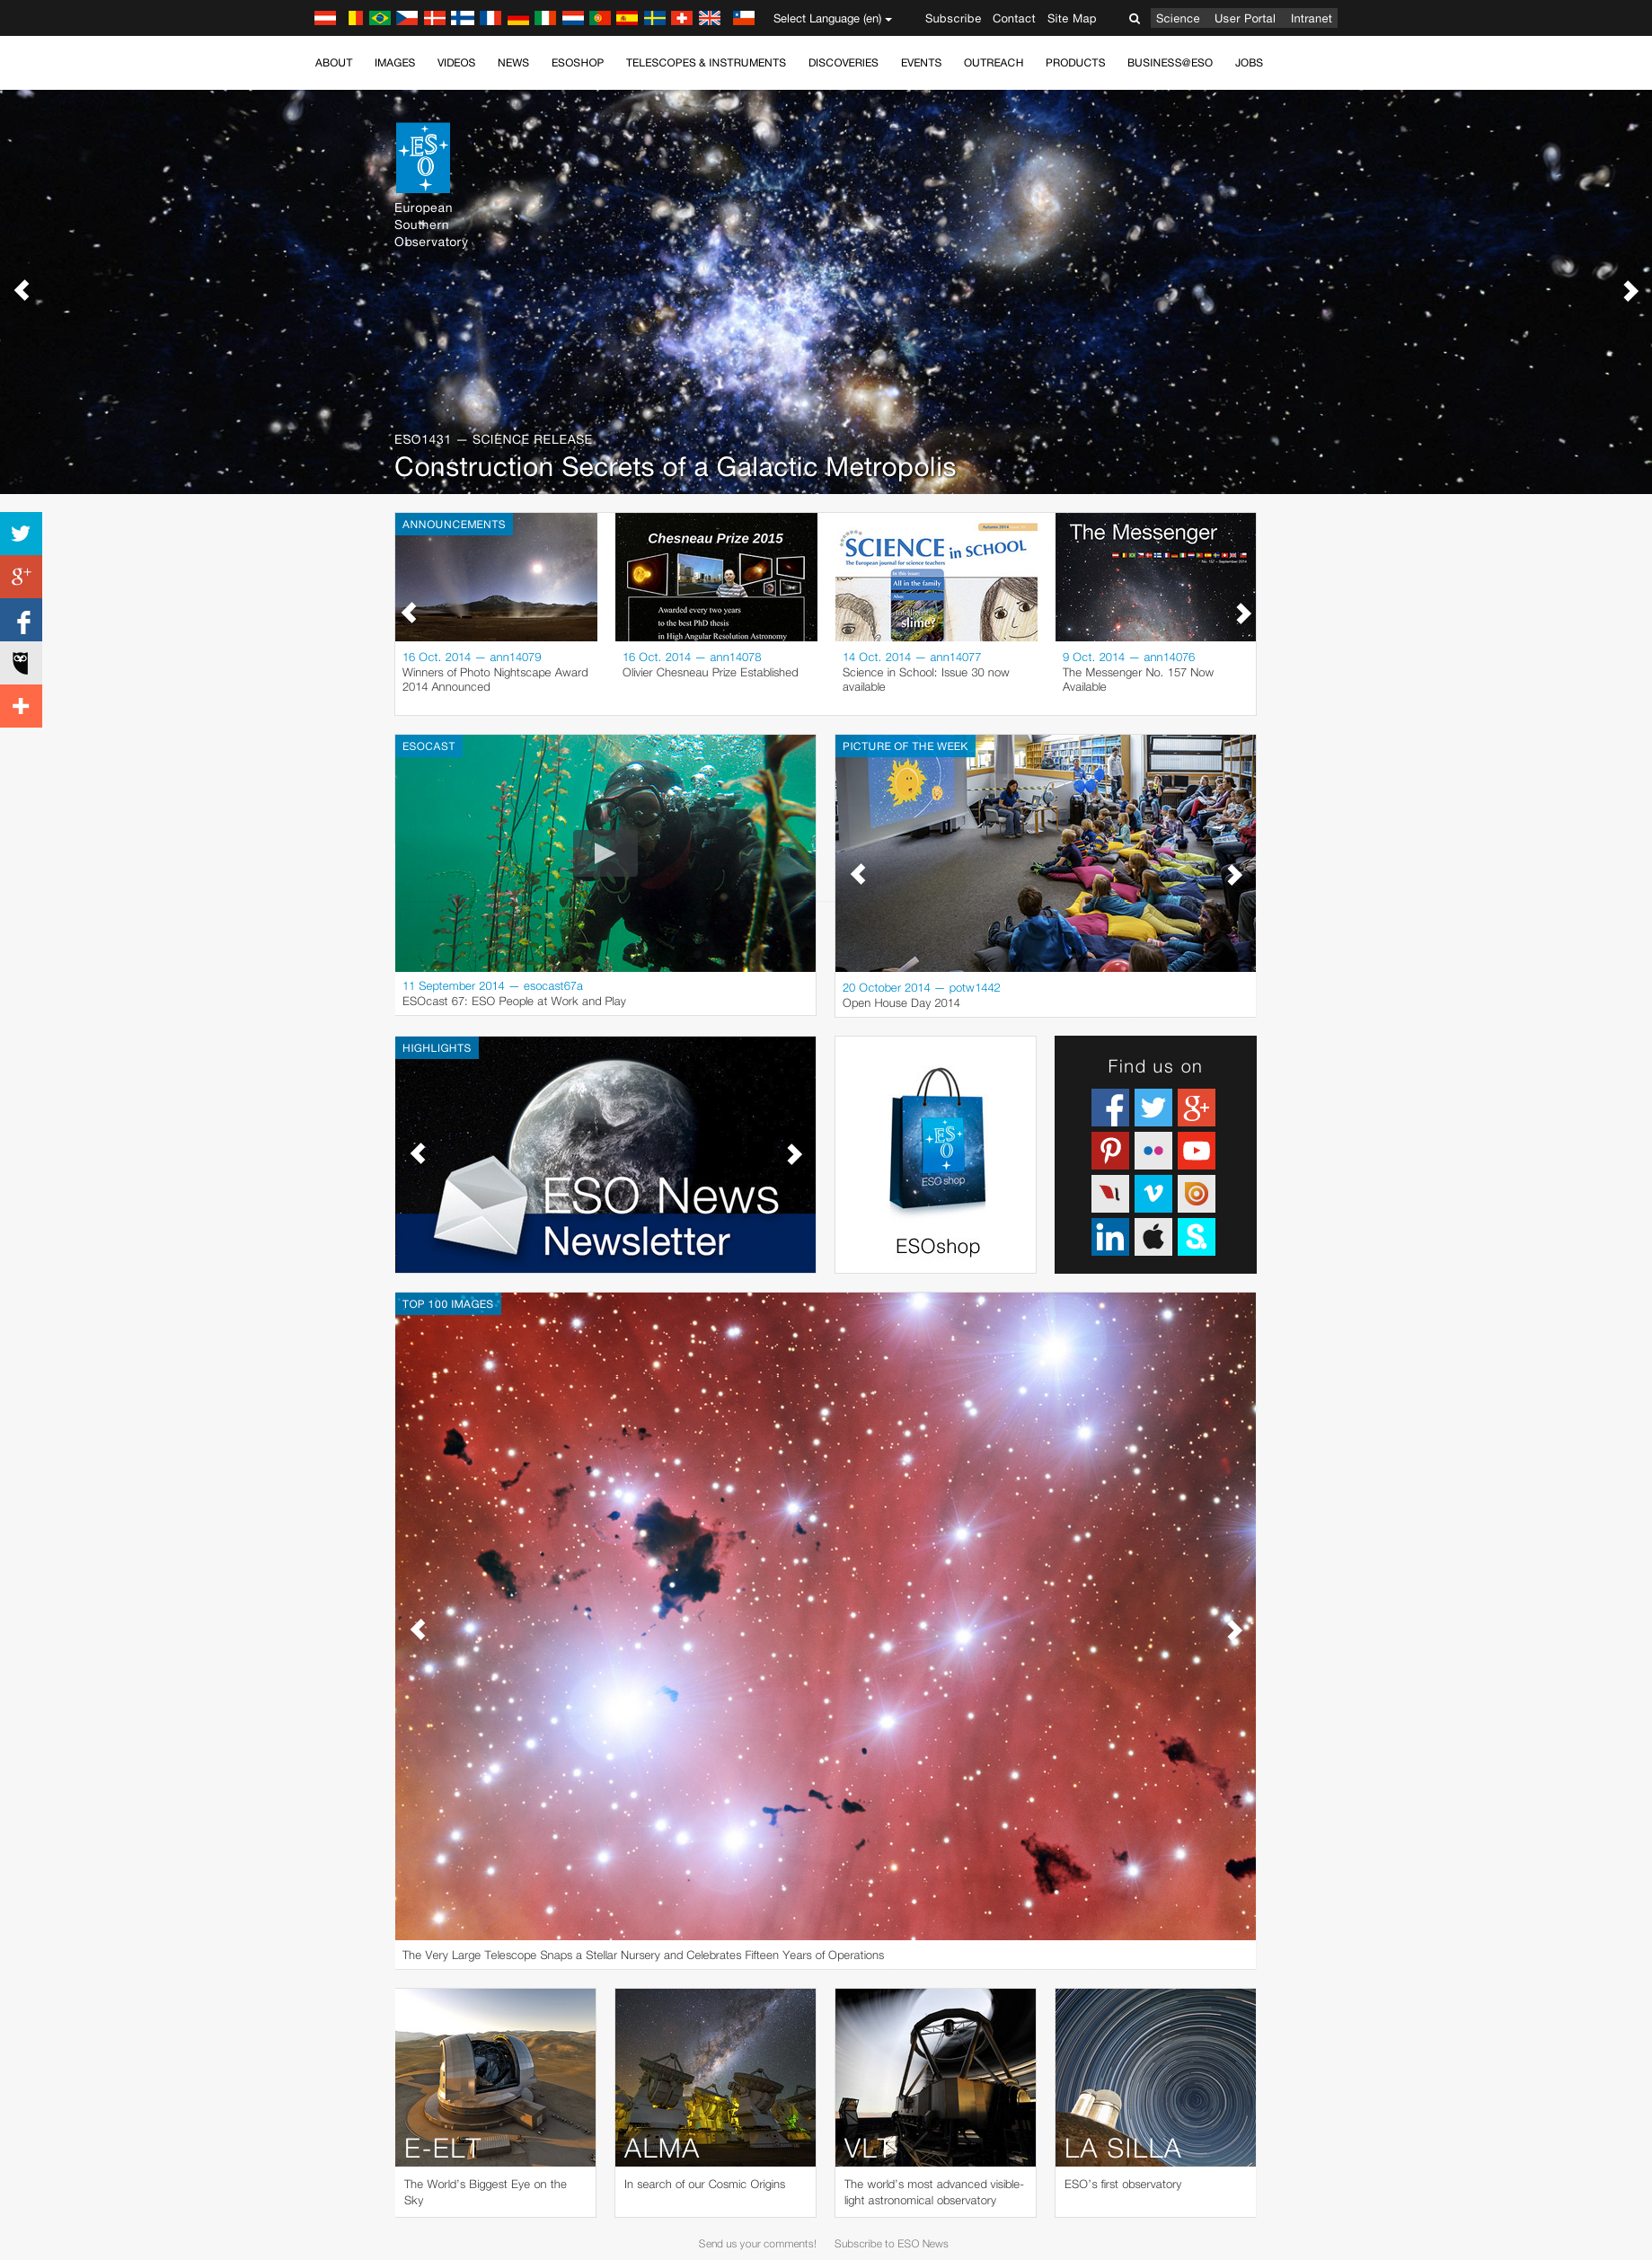

Screenshot of the new homepage

Screenshot of the new eso.org frontpage.

Credit: ESO